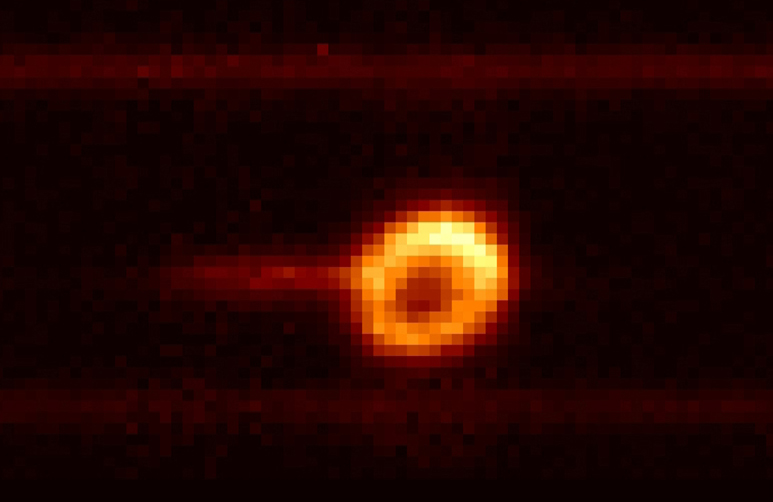

The birth of a Supernova remnant

This image displays a "spectral image" of SN1987A, the supernova that exploded 1987 in the Large Magellanic Cloud. It was obtained using the medium resolution spectroscopic mode of ISAAC with a 2 arcsec wide slit and the grating centred close to the HeI emission line at 1.083 µm (1083 nm). The orange bands above and below the SN are due to stars.

Credit: ESO